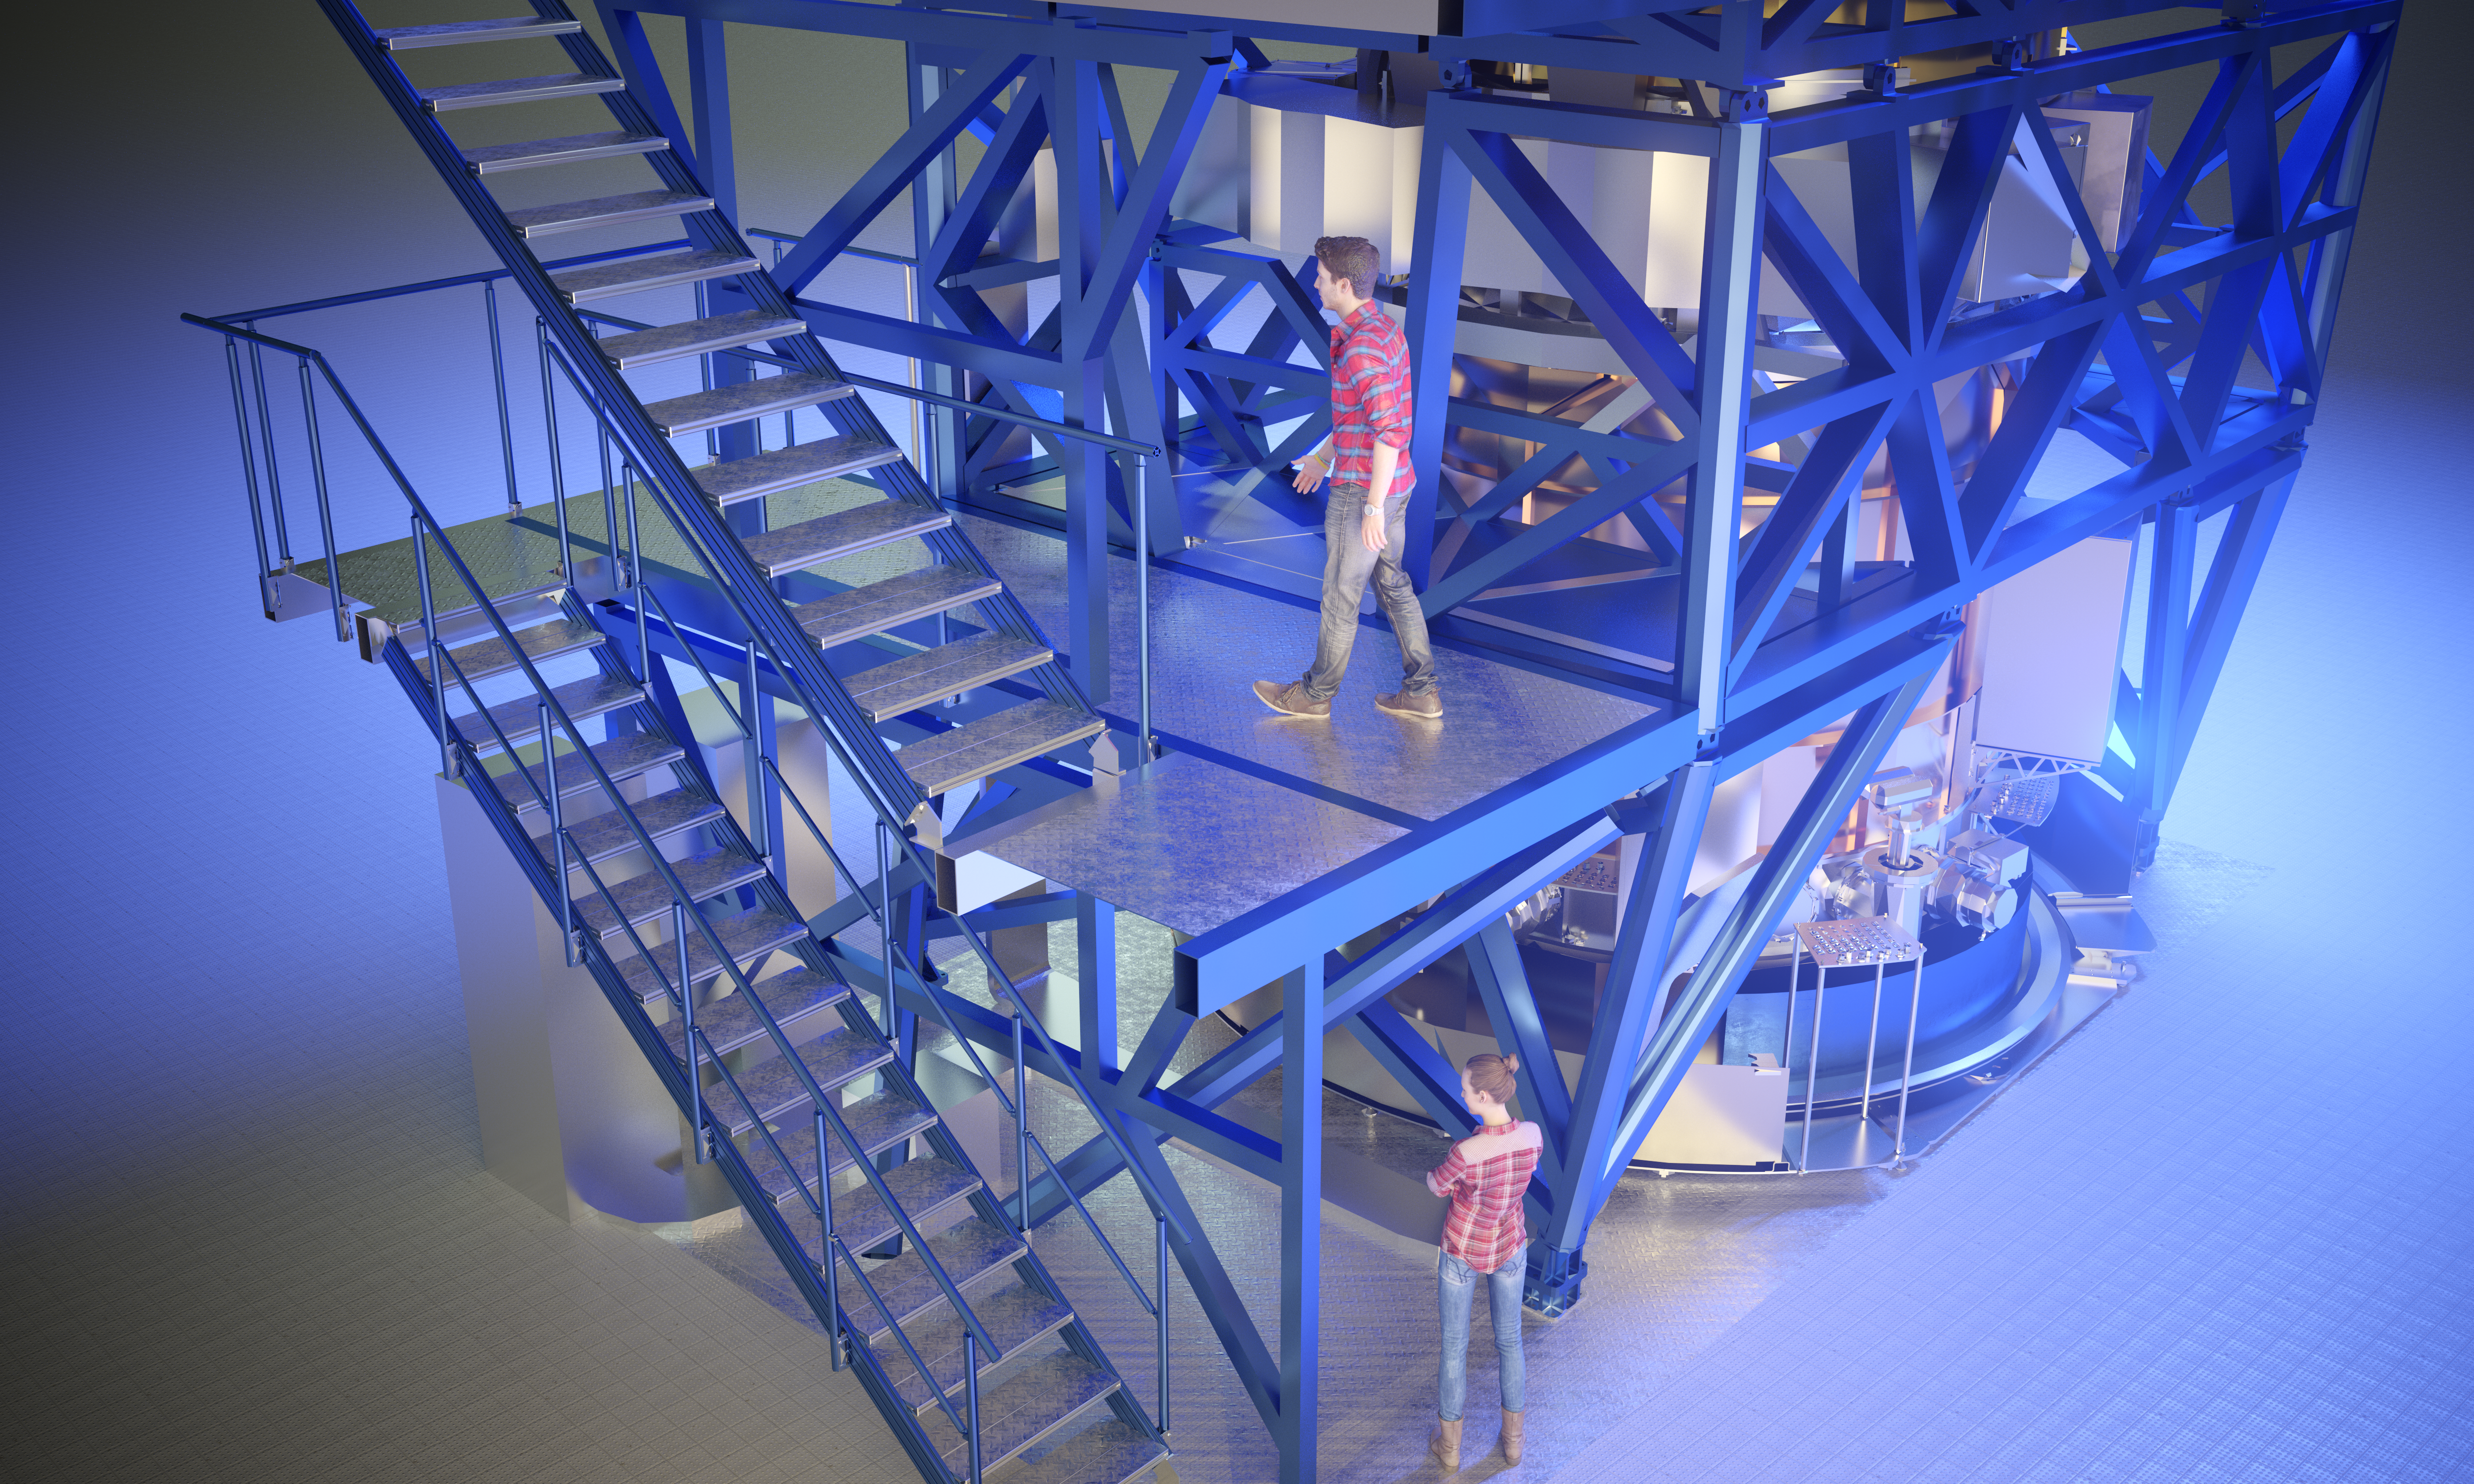

Computer rendering of HARMONI

Computer rendering of HARMONI, instrument of the Extremely Large Telescope.

Credit: ESO